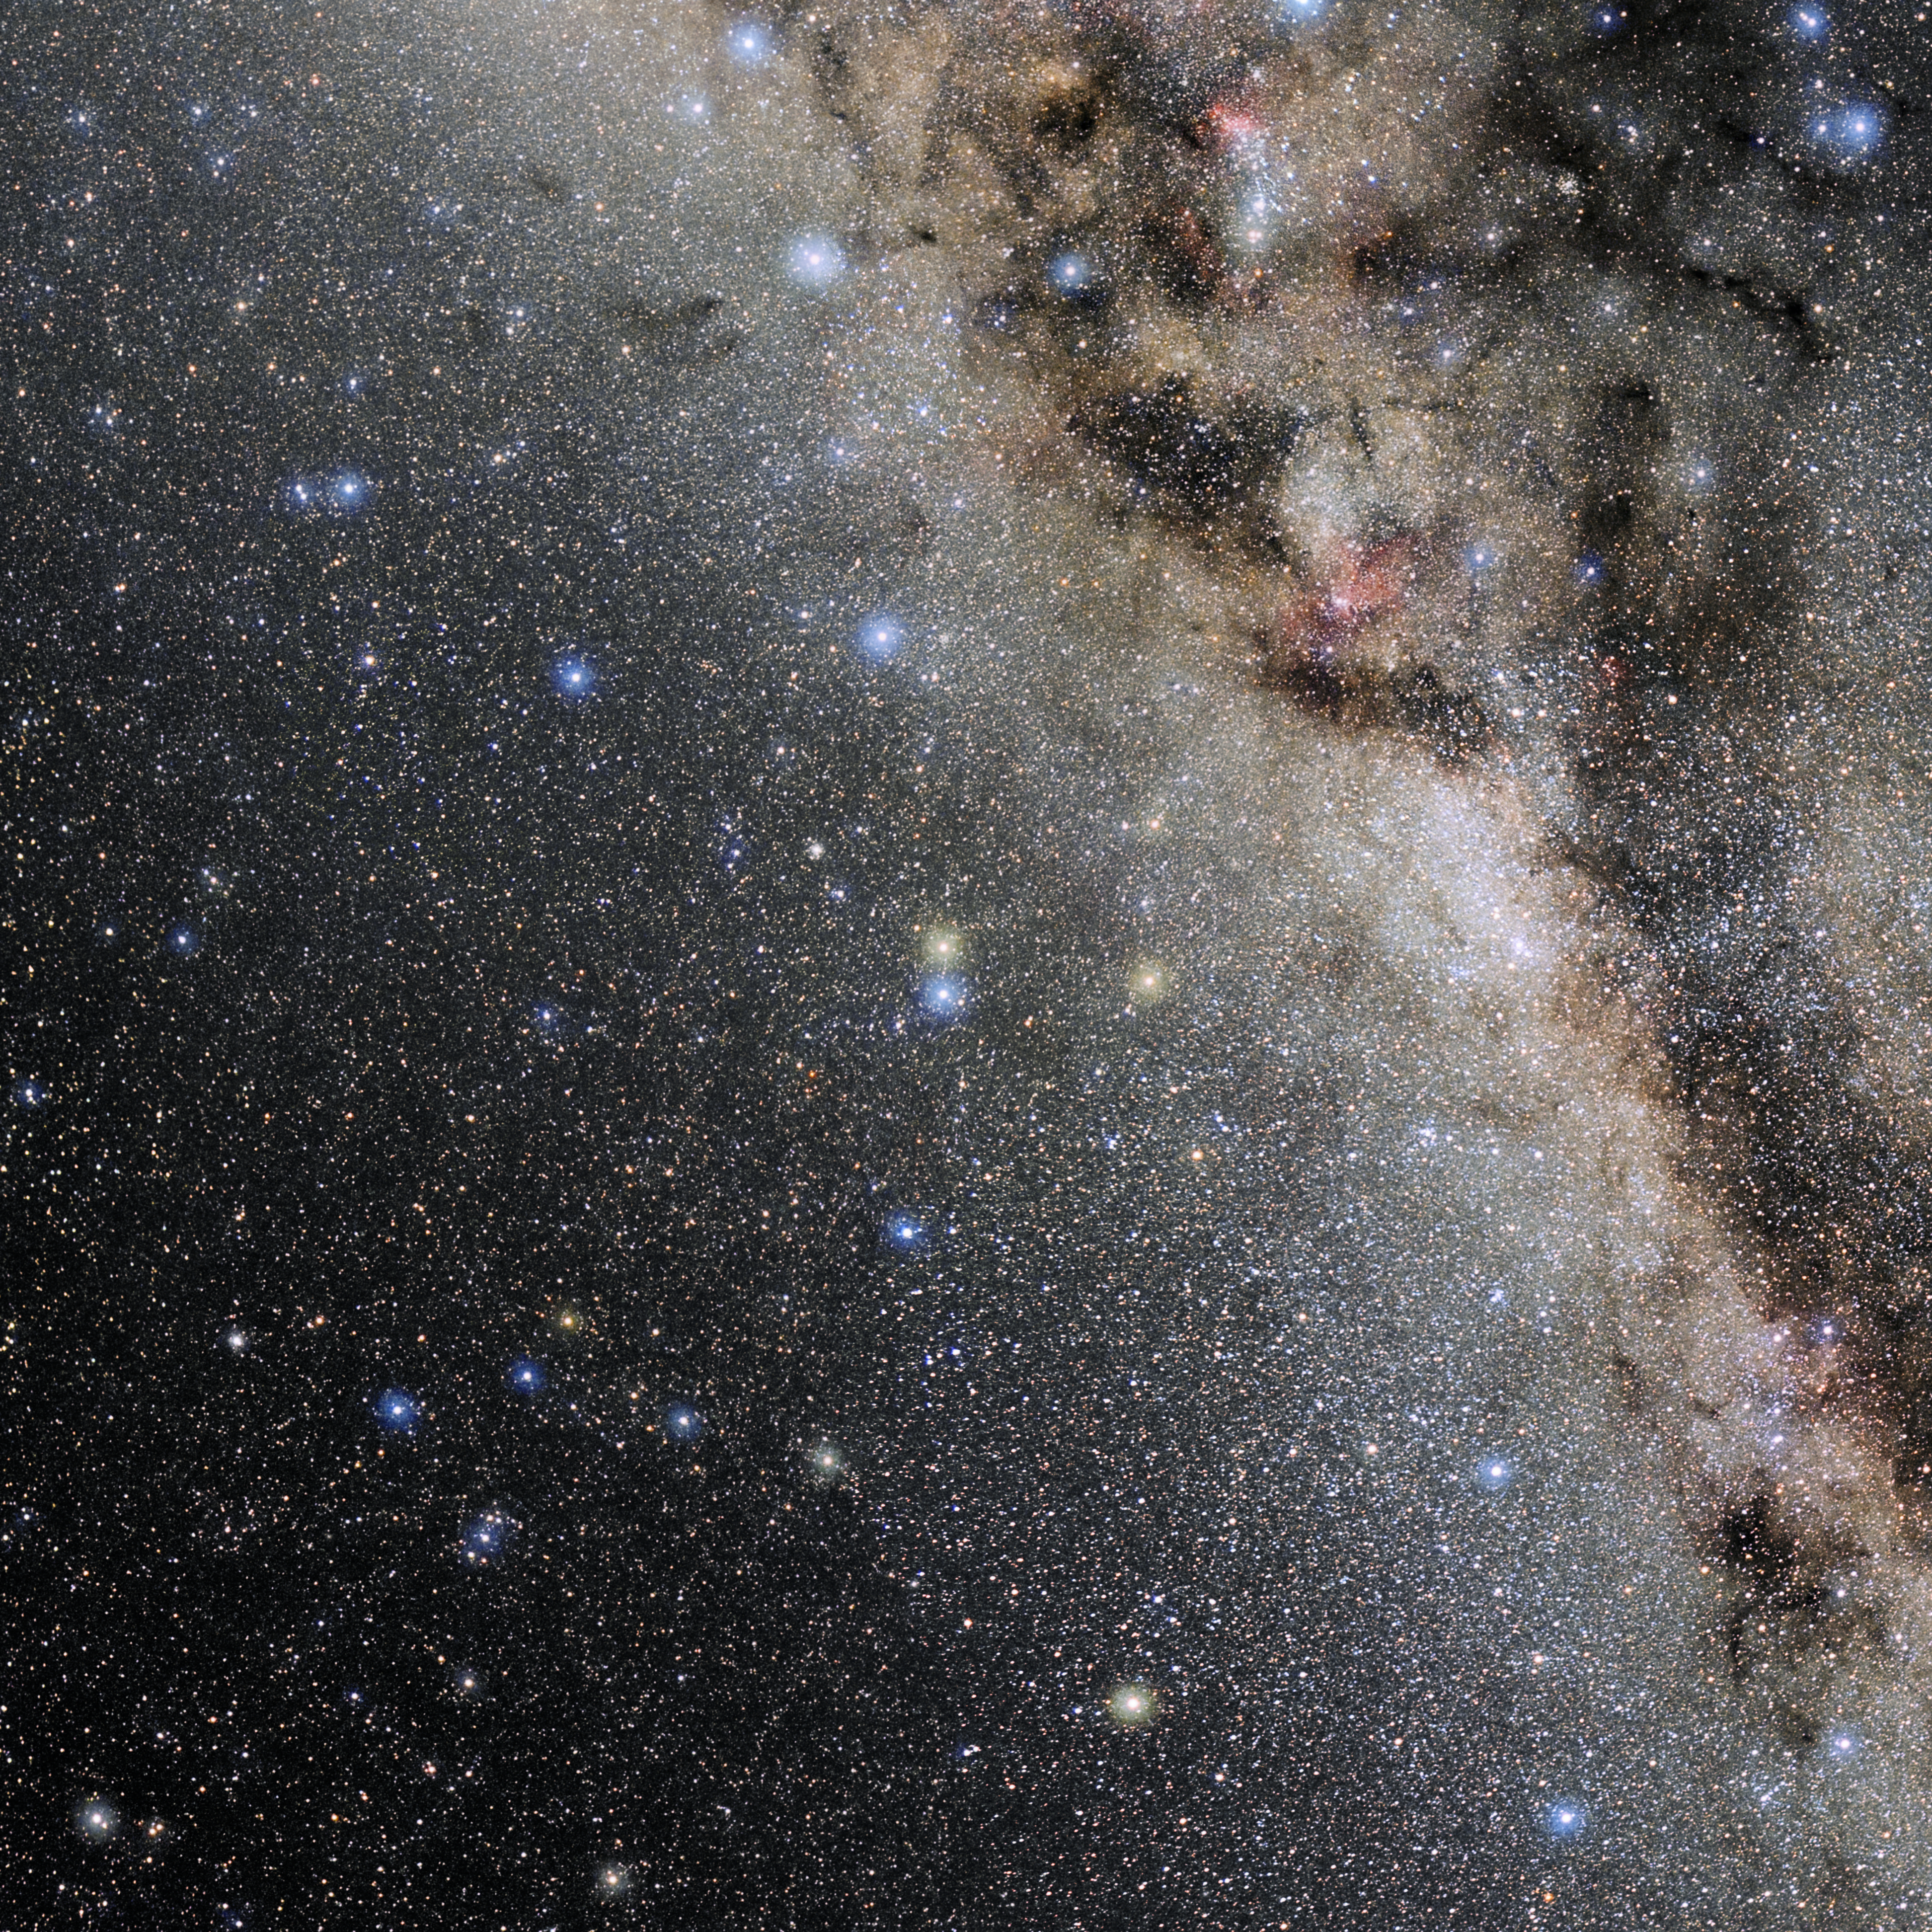

Ara

Photo of the constellation Ara produced by NOIRLab in collaboration with Eckhard Slawik, a German astrophotographer. Here is the annotated version.

Credit: E. Slawik/NOIRLab/NSF/AURA/M. Zamani